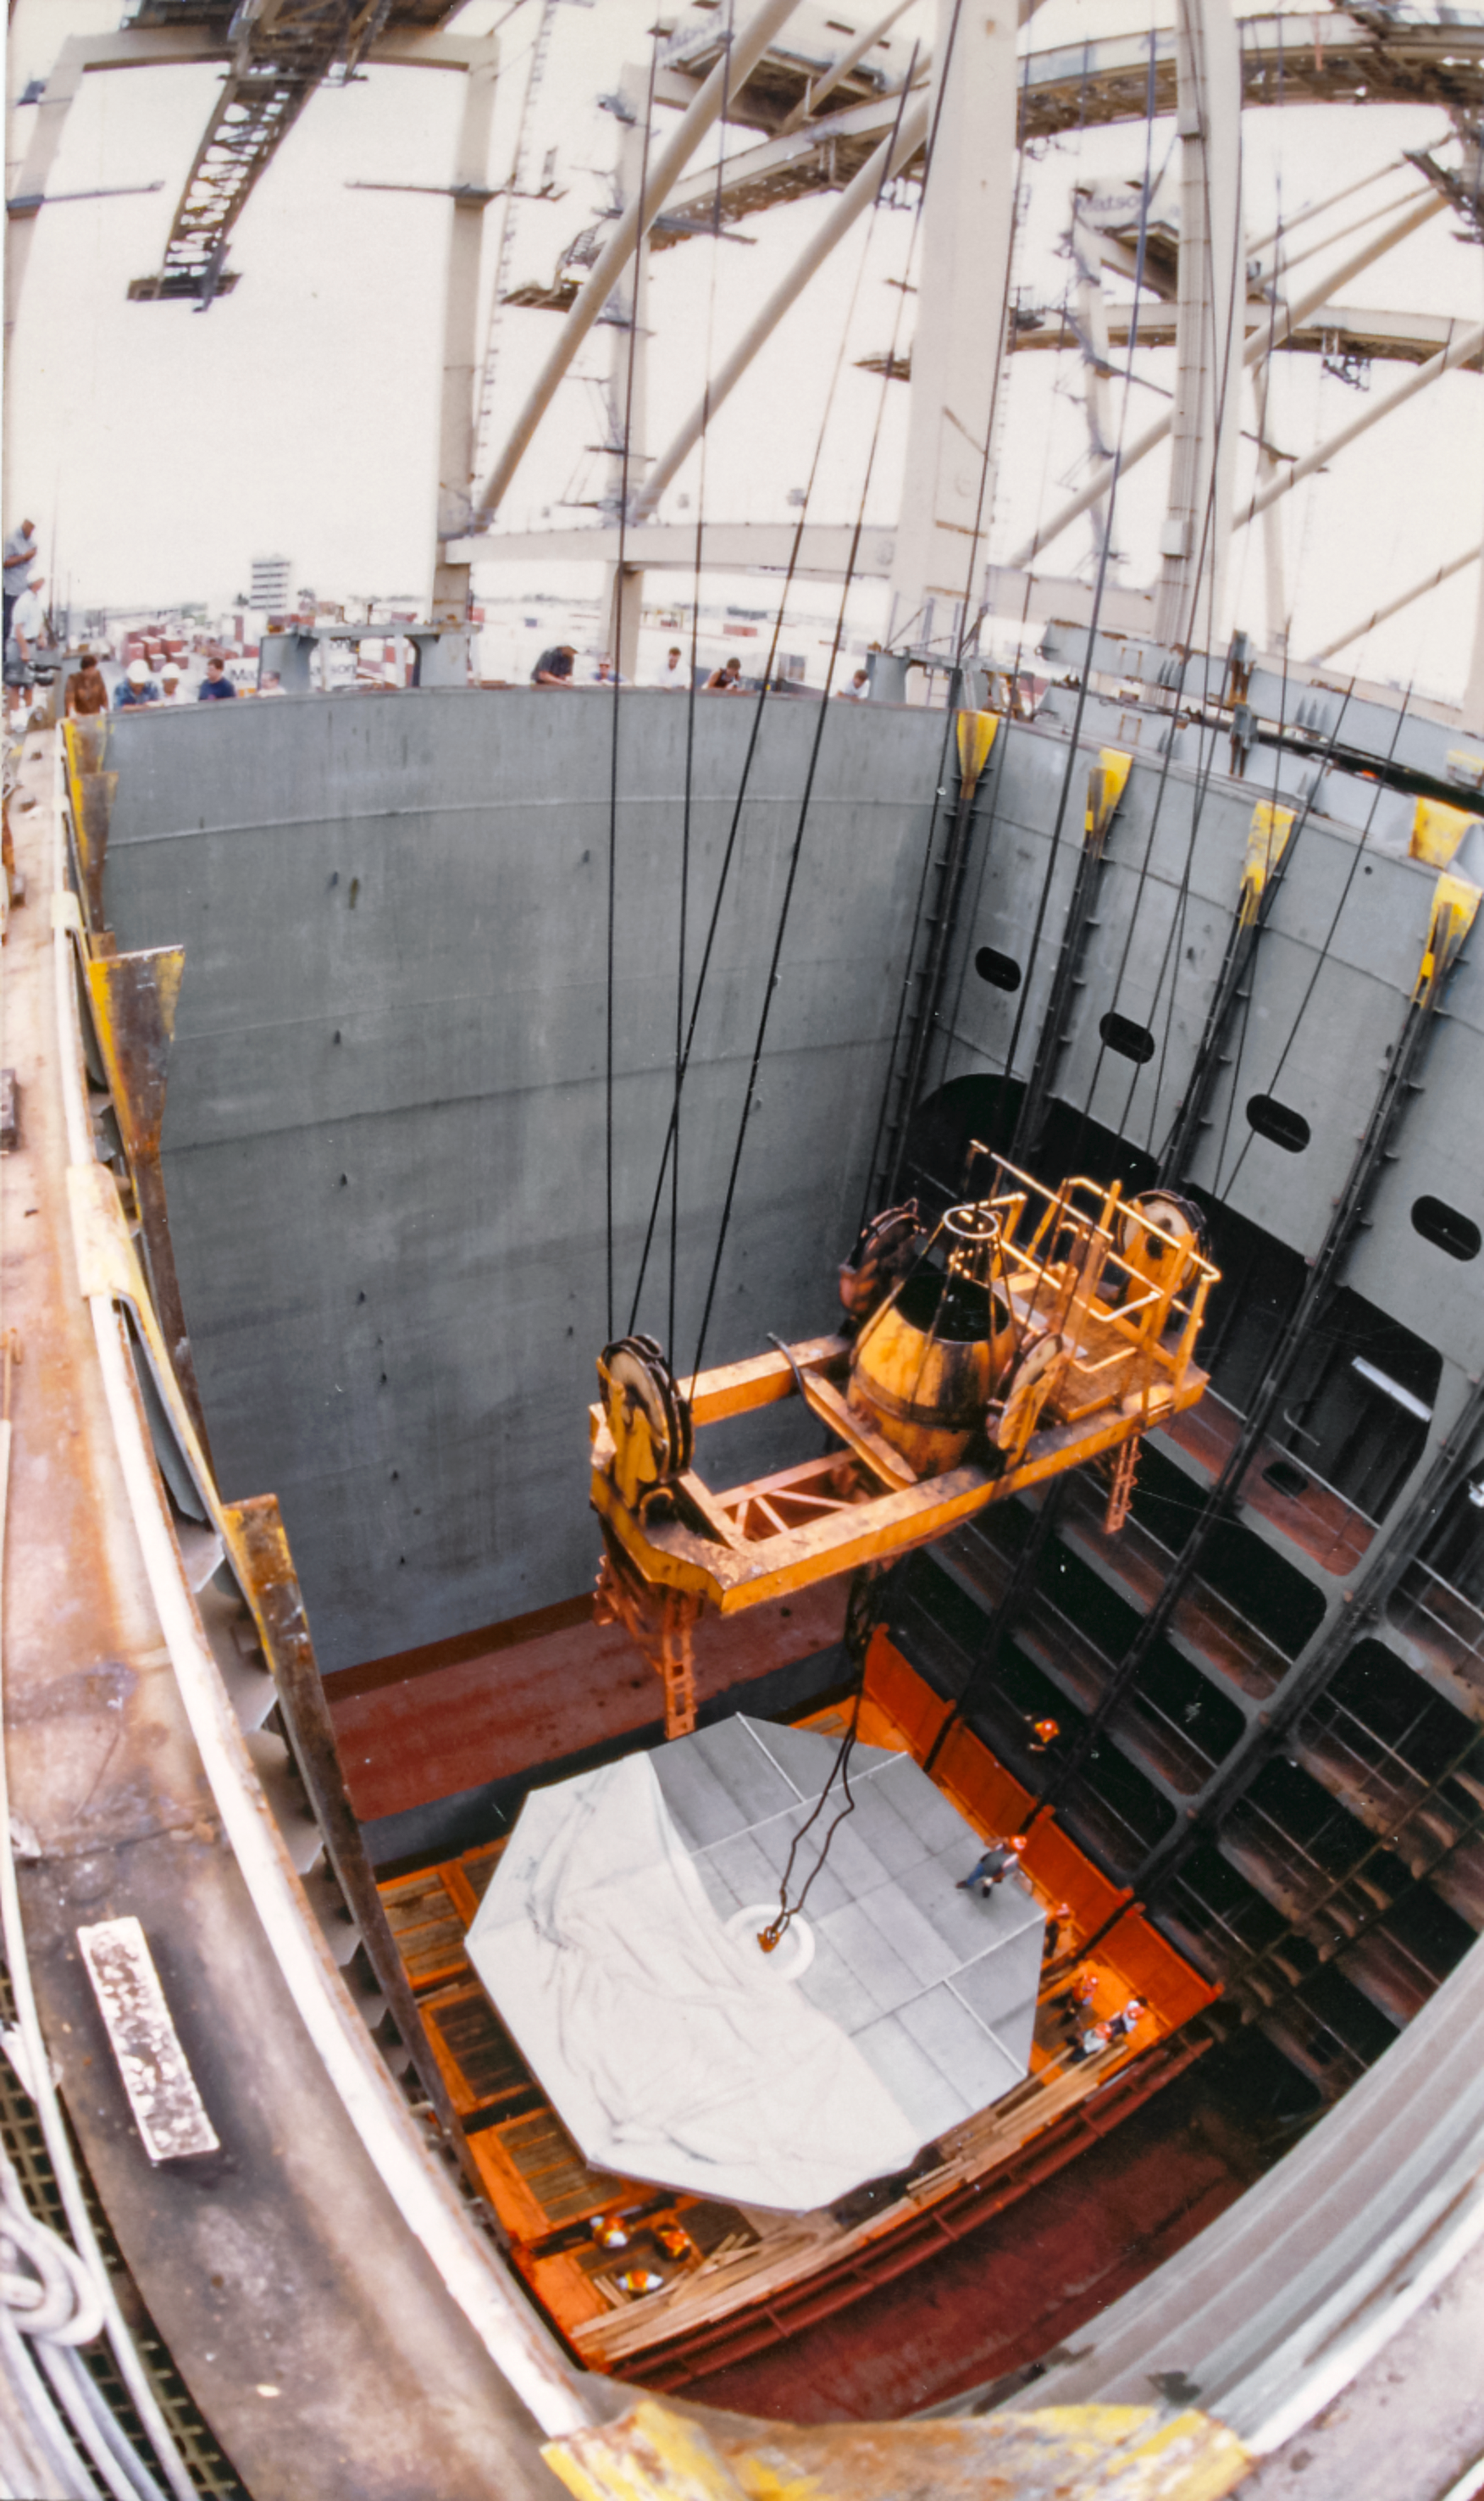

Gemini Mirror Activities

Mirror activities during the construction of the International Gemini Observatory telescopes.

Credit: International Gemini Observatory/NOIRLab/NSF/AURA